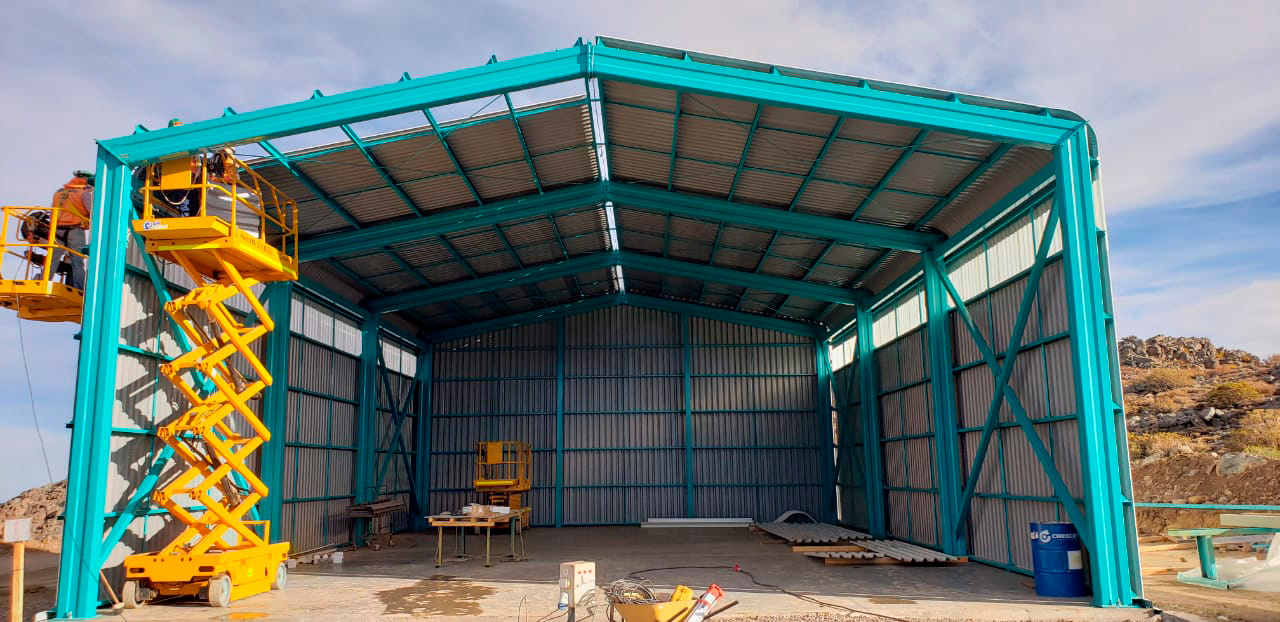

M1M3 Storage Unit

The LSST Primary/Tertiary Mirror (M1M3) will arrive on Cerro Pachón in May, but will go into storage until it's time to integrate the mirror with the other telescope components. This storage unit was built specifically for the M1M3.

Credit: Rubin Observatory/NSF/AURA